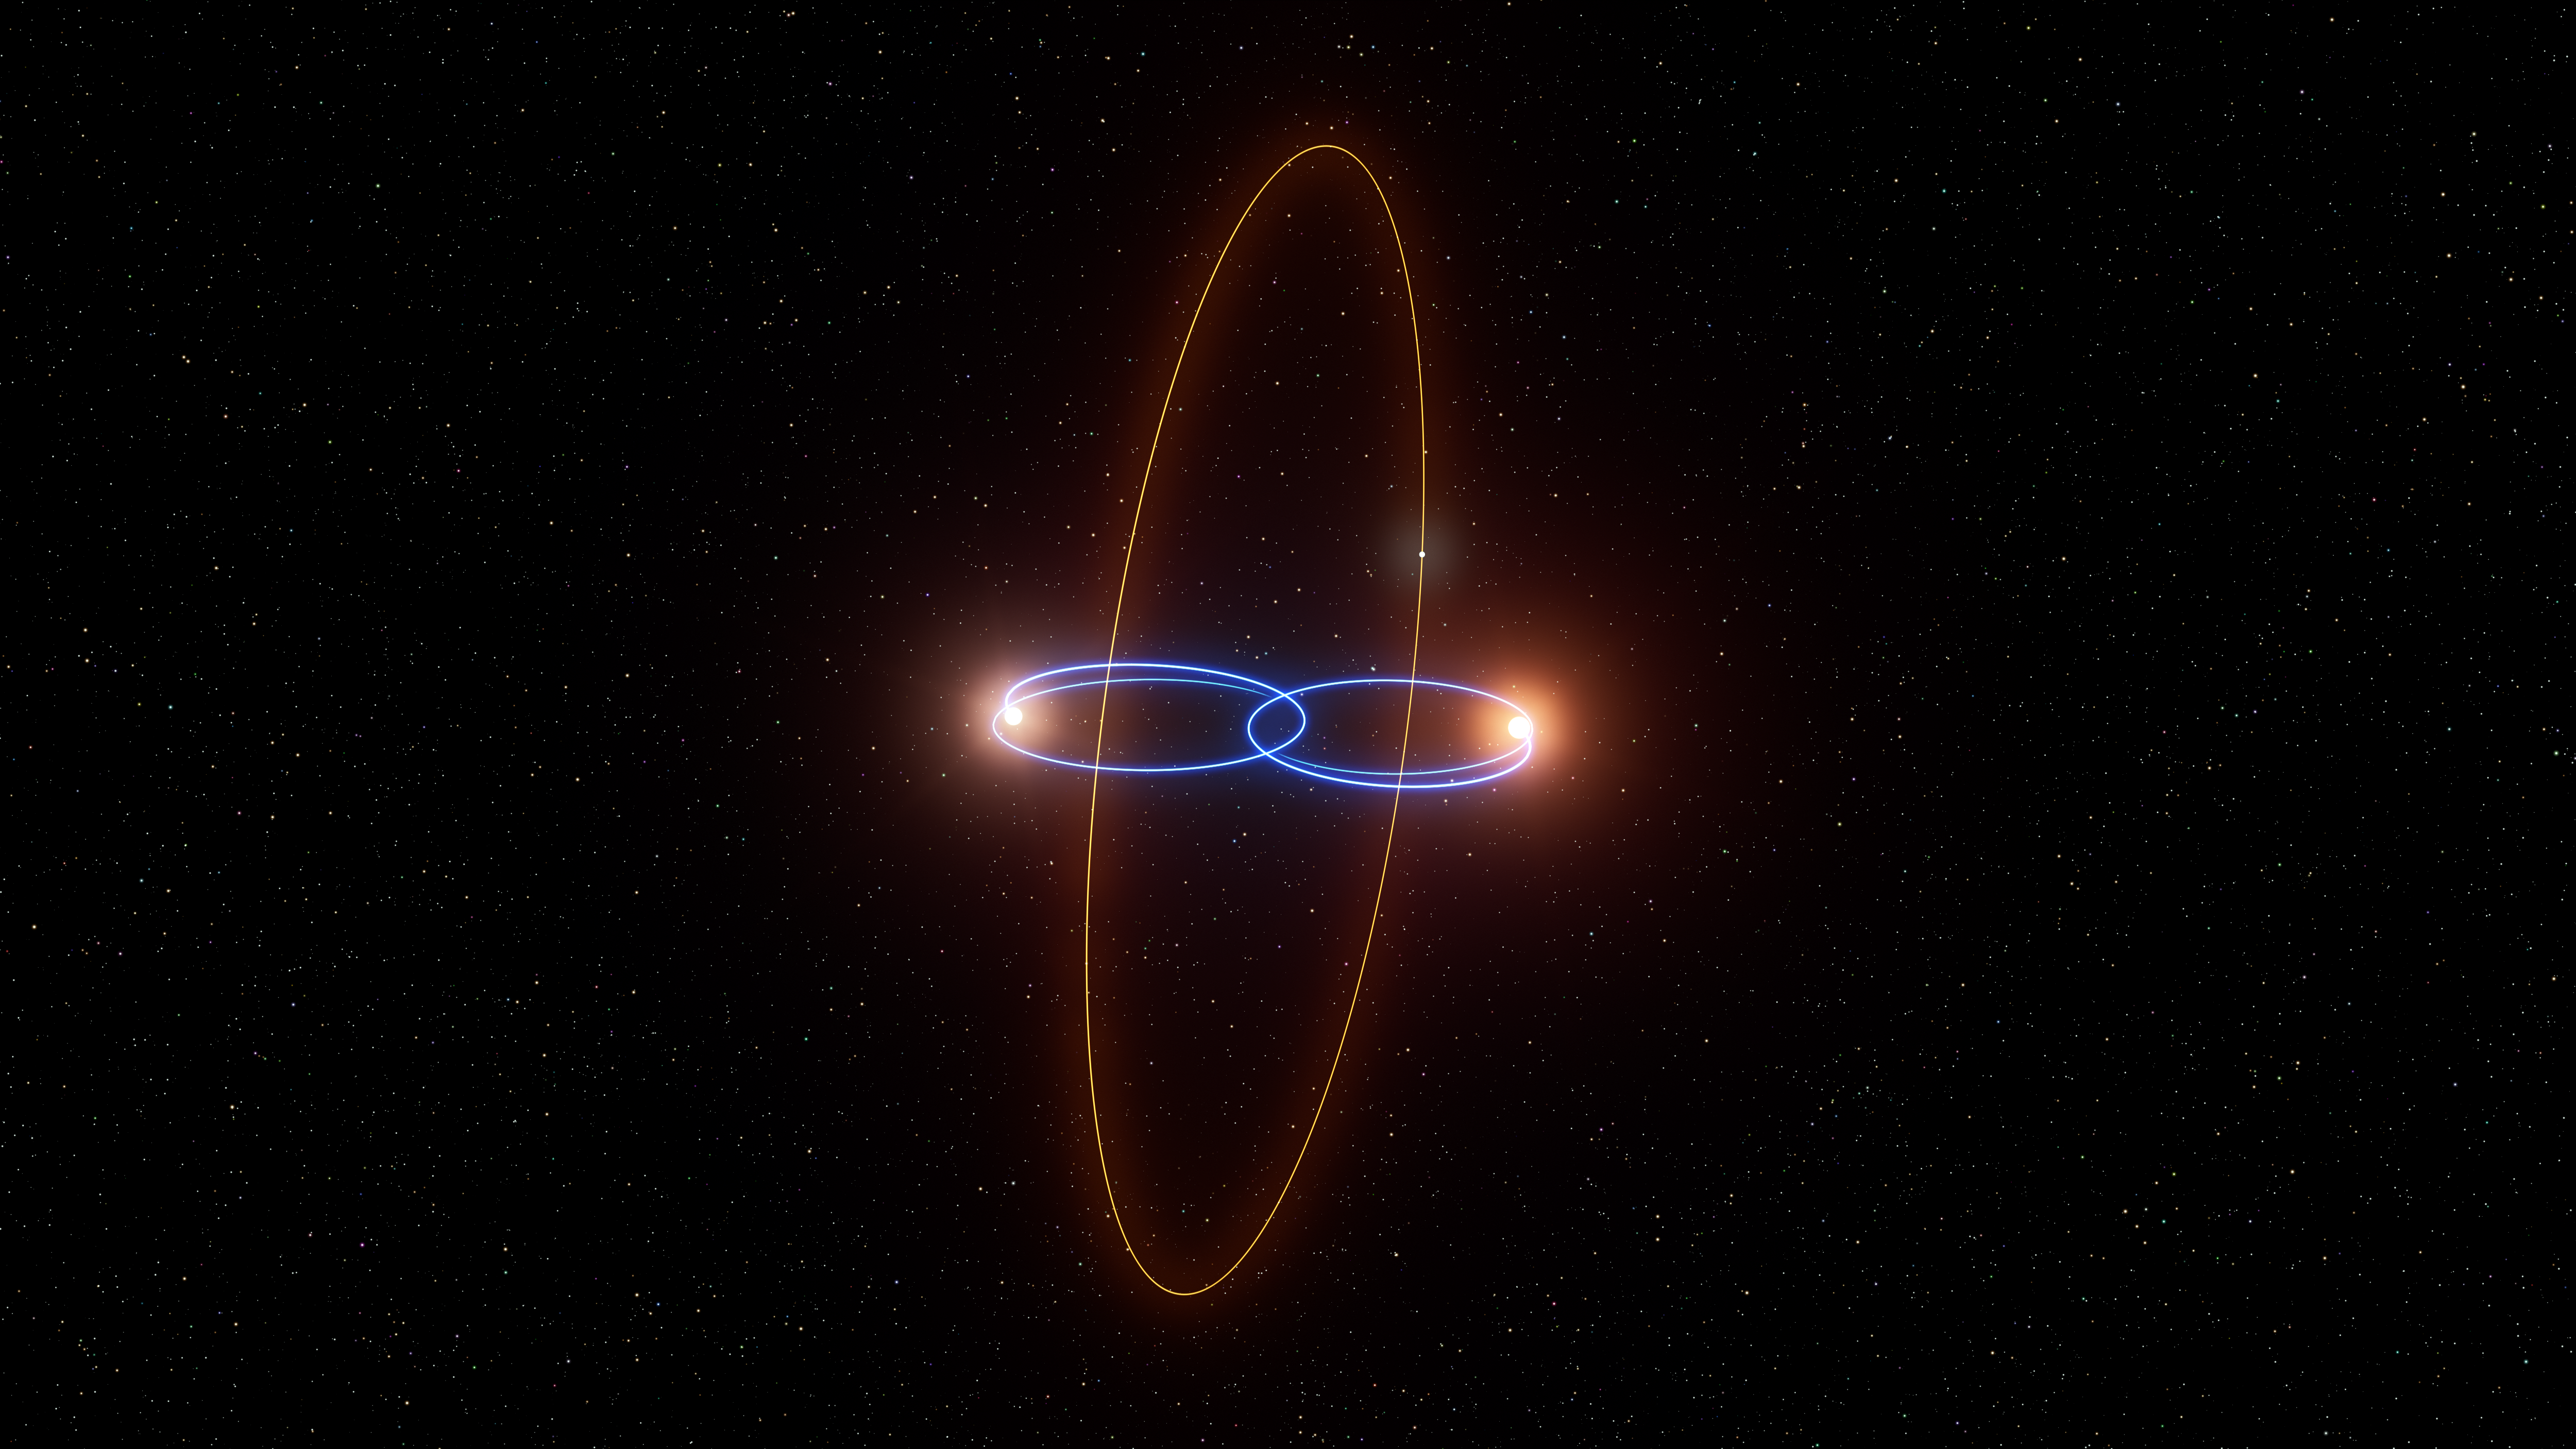

2M1510 (AB) b, a planet in a perpendicular orbit around two brown dwarfs

This is an artist’s impression of the exoplanet 2M1510 (AB) b’s unusual orbit around its host stars, a pair of brown dwarfs. The newly discovered planet has a polar orbit, which is perpendicular to the plane in which the two stars are travelling.

Polar planets around single stars had been found before, as well as polar discs of gas and dust capable of forming planets around binary stars. But thanks to ESO’s Very Large Telescope (VLT) this is the first time we have strong evidence that such a planet actually exists in a polar orbit around two stars.

The two brown dwarfs appear as a single source in the sky, but astronomers know there are two of them because they periodically eclipse each other. Using the UVES spectrograph on the VLT they measured their orbital speed, and noticed that their orbits change over time. After carefully ruling out other explanations, they concluded that the gravitational tug of a planet in a polar orbit was the only way to explain the motion of the brown dwarfs.

Credit: ESO/L. Calçada